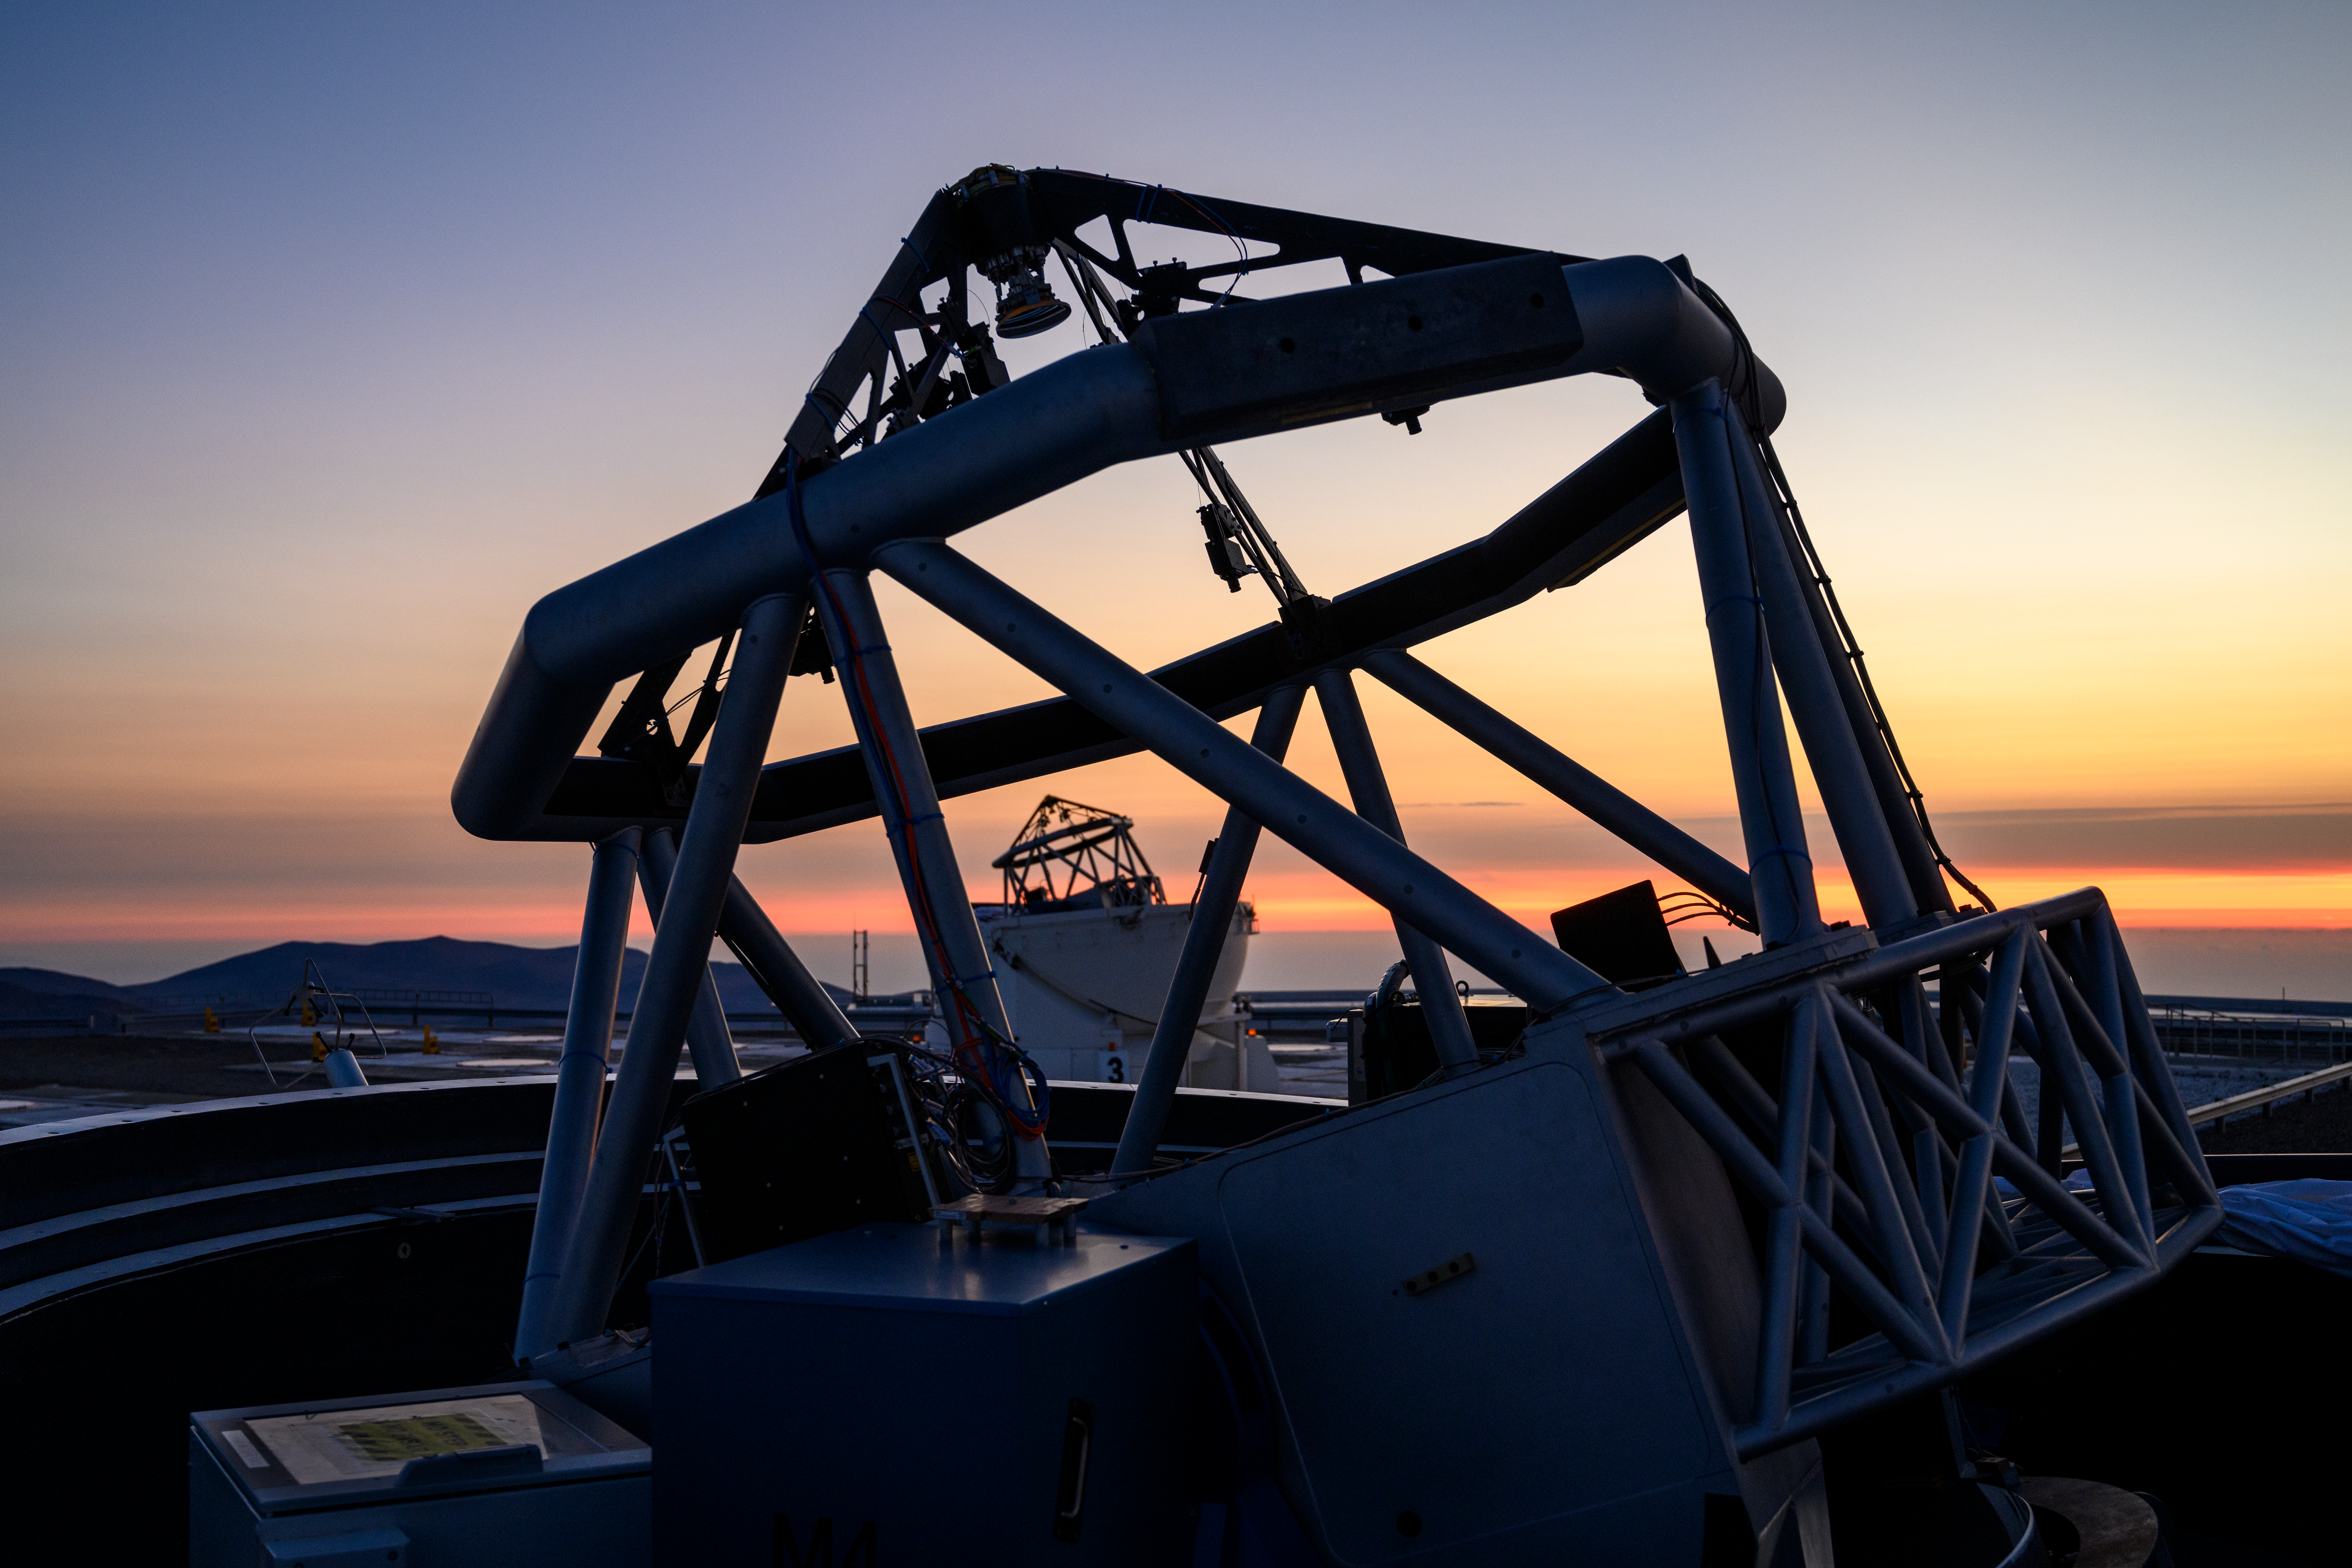

Twin telescopes share a sunset in Paranal

This Picture of the Week shows a soothing sunset over ESO’s Paranal Observatory, home to the Very Large Telescope (VLT). The watercolour skies create a magnificent backdrop for two Auxiliary Telescopes (ATs). The VLT has four of these, and they work together as part of a larger observing facility known as the Very Large Telescope Interferometer (VLTI).

The VLTI combines the cosmic light collected by up to four telescopes, either the ATs or their four larger counterparts, the 8.2 m Unit Telescopes (UTs). A system of mirrors housed within underground tunnels channel the different light beams towards the VLTI lab, where they are combined using a technique called interferometry. This allows researchers to probe the universe with much sharper eyes, with a huge “virtual” telescope as large as the separation between the individual telescopes, currently up to about 140 m, which can spot details that each telescope would individually miss.

The VLTI recently celebrated its 20th birthday With its extraordinarily high resolution, it is able to see fine details such as stellar surfaces, and even to study the stars orbiting the black hole at the centre of our galaxy.

Credit: G. Hüdepohl (atacamaphoto.com)/ESO